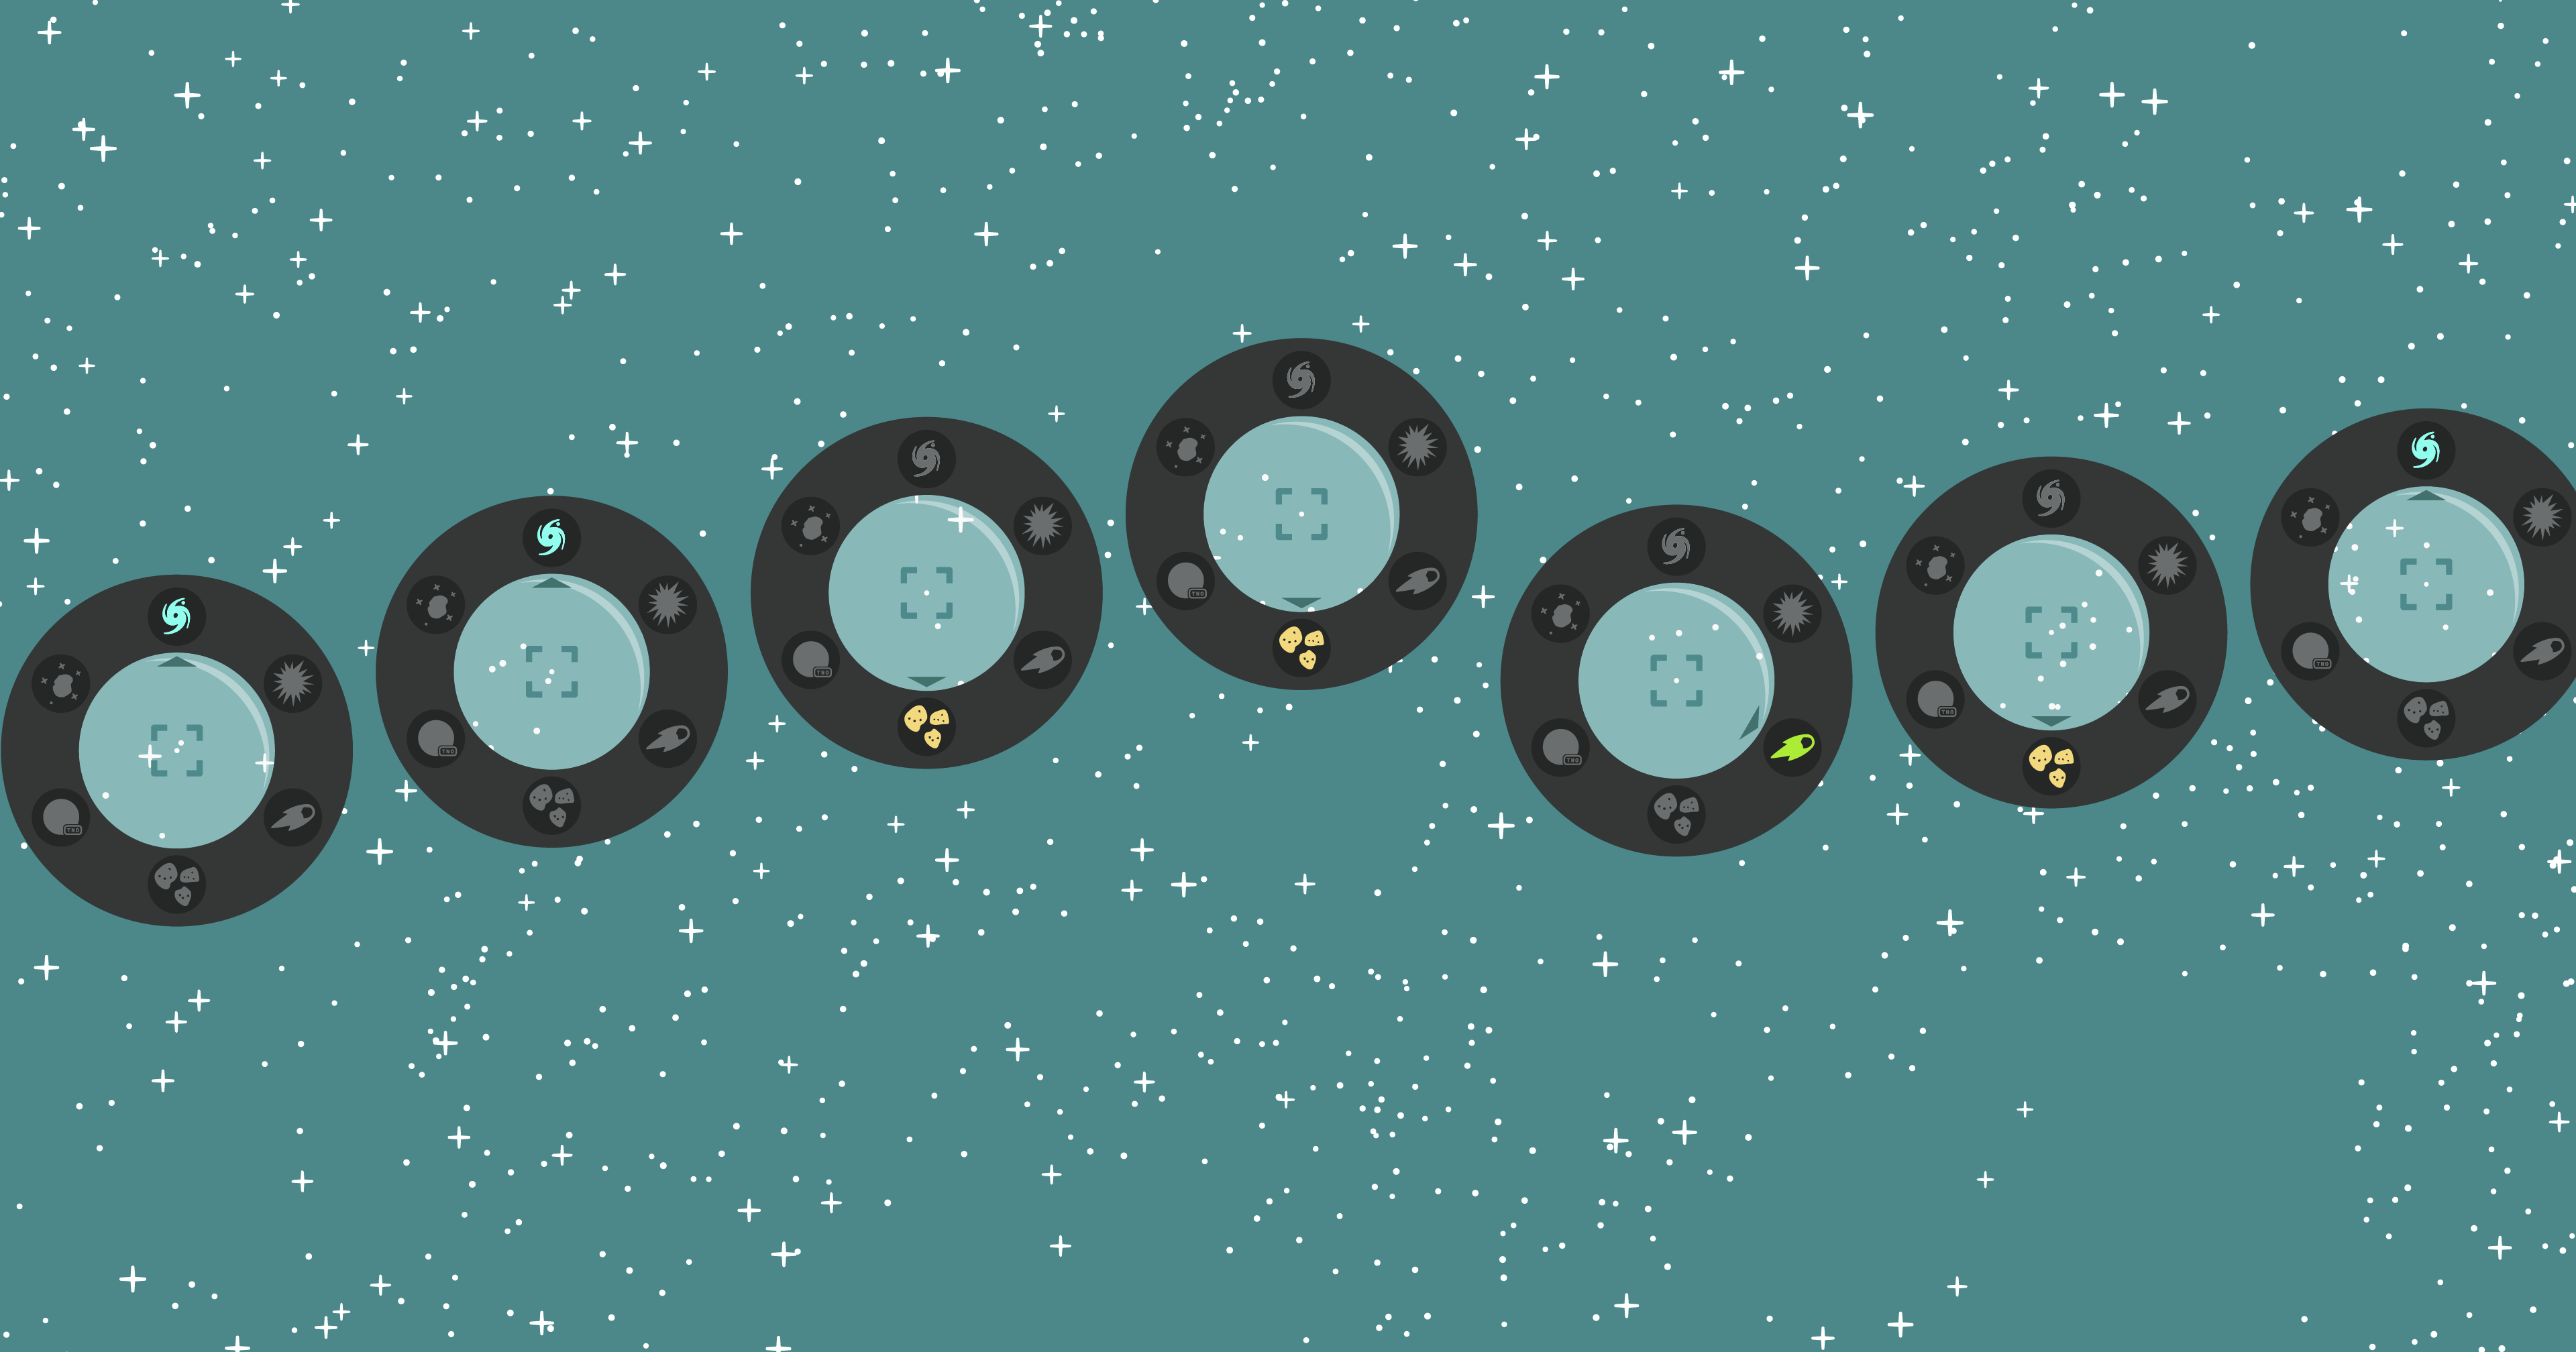

Alert stream graphic

This image is a creative illustration that shows many imaginary user-interface-like elements on top of a starry night. These user-interface-like elements contain iconic representations of different astronomical objects (such as asteroids, comets, galaxies, and others). Each of these elements has one of the astronomical objects turned on, while the remaining four seem turned off. This image conveys the idea that software finds and catalogs objects in the night sky.

Credit: RubinObs/NOIRLab/SLAC/NSF/DOE/AURA